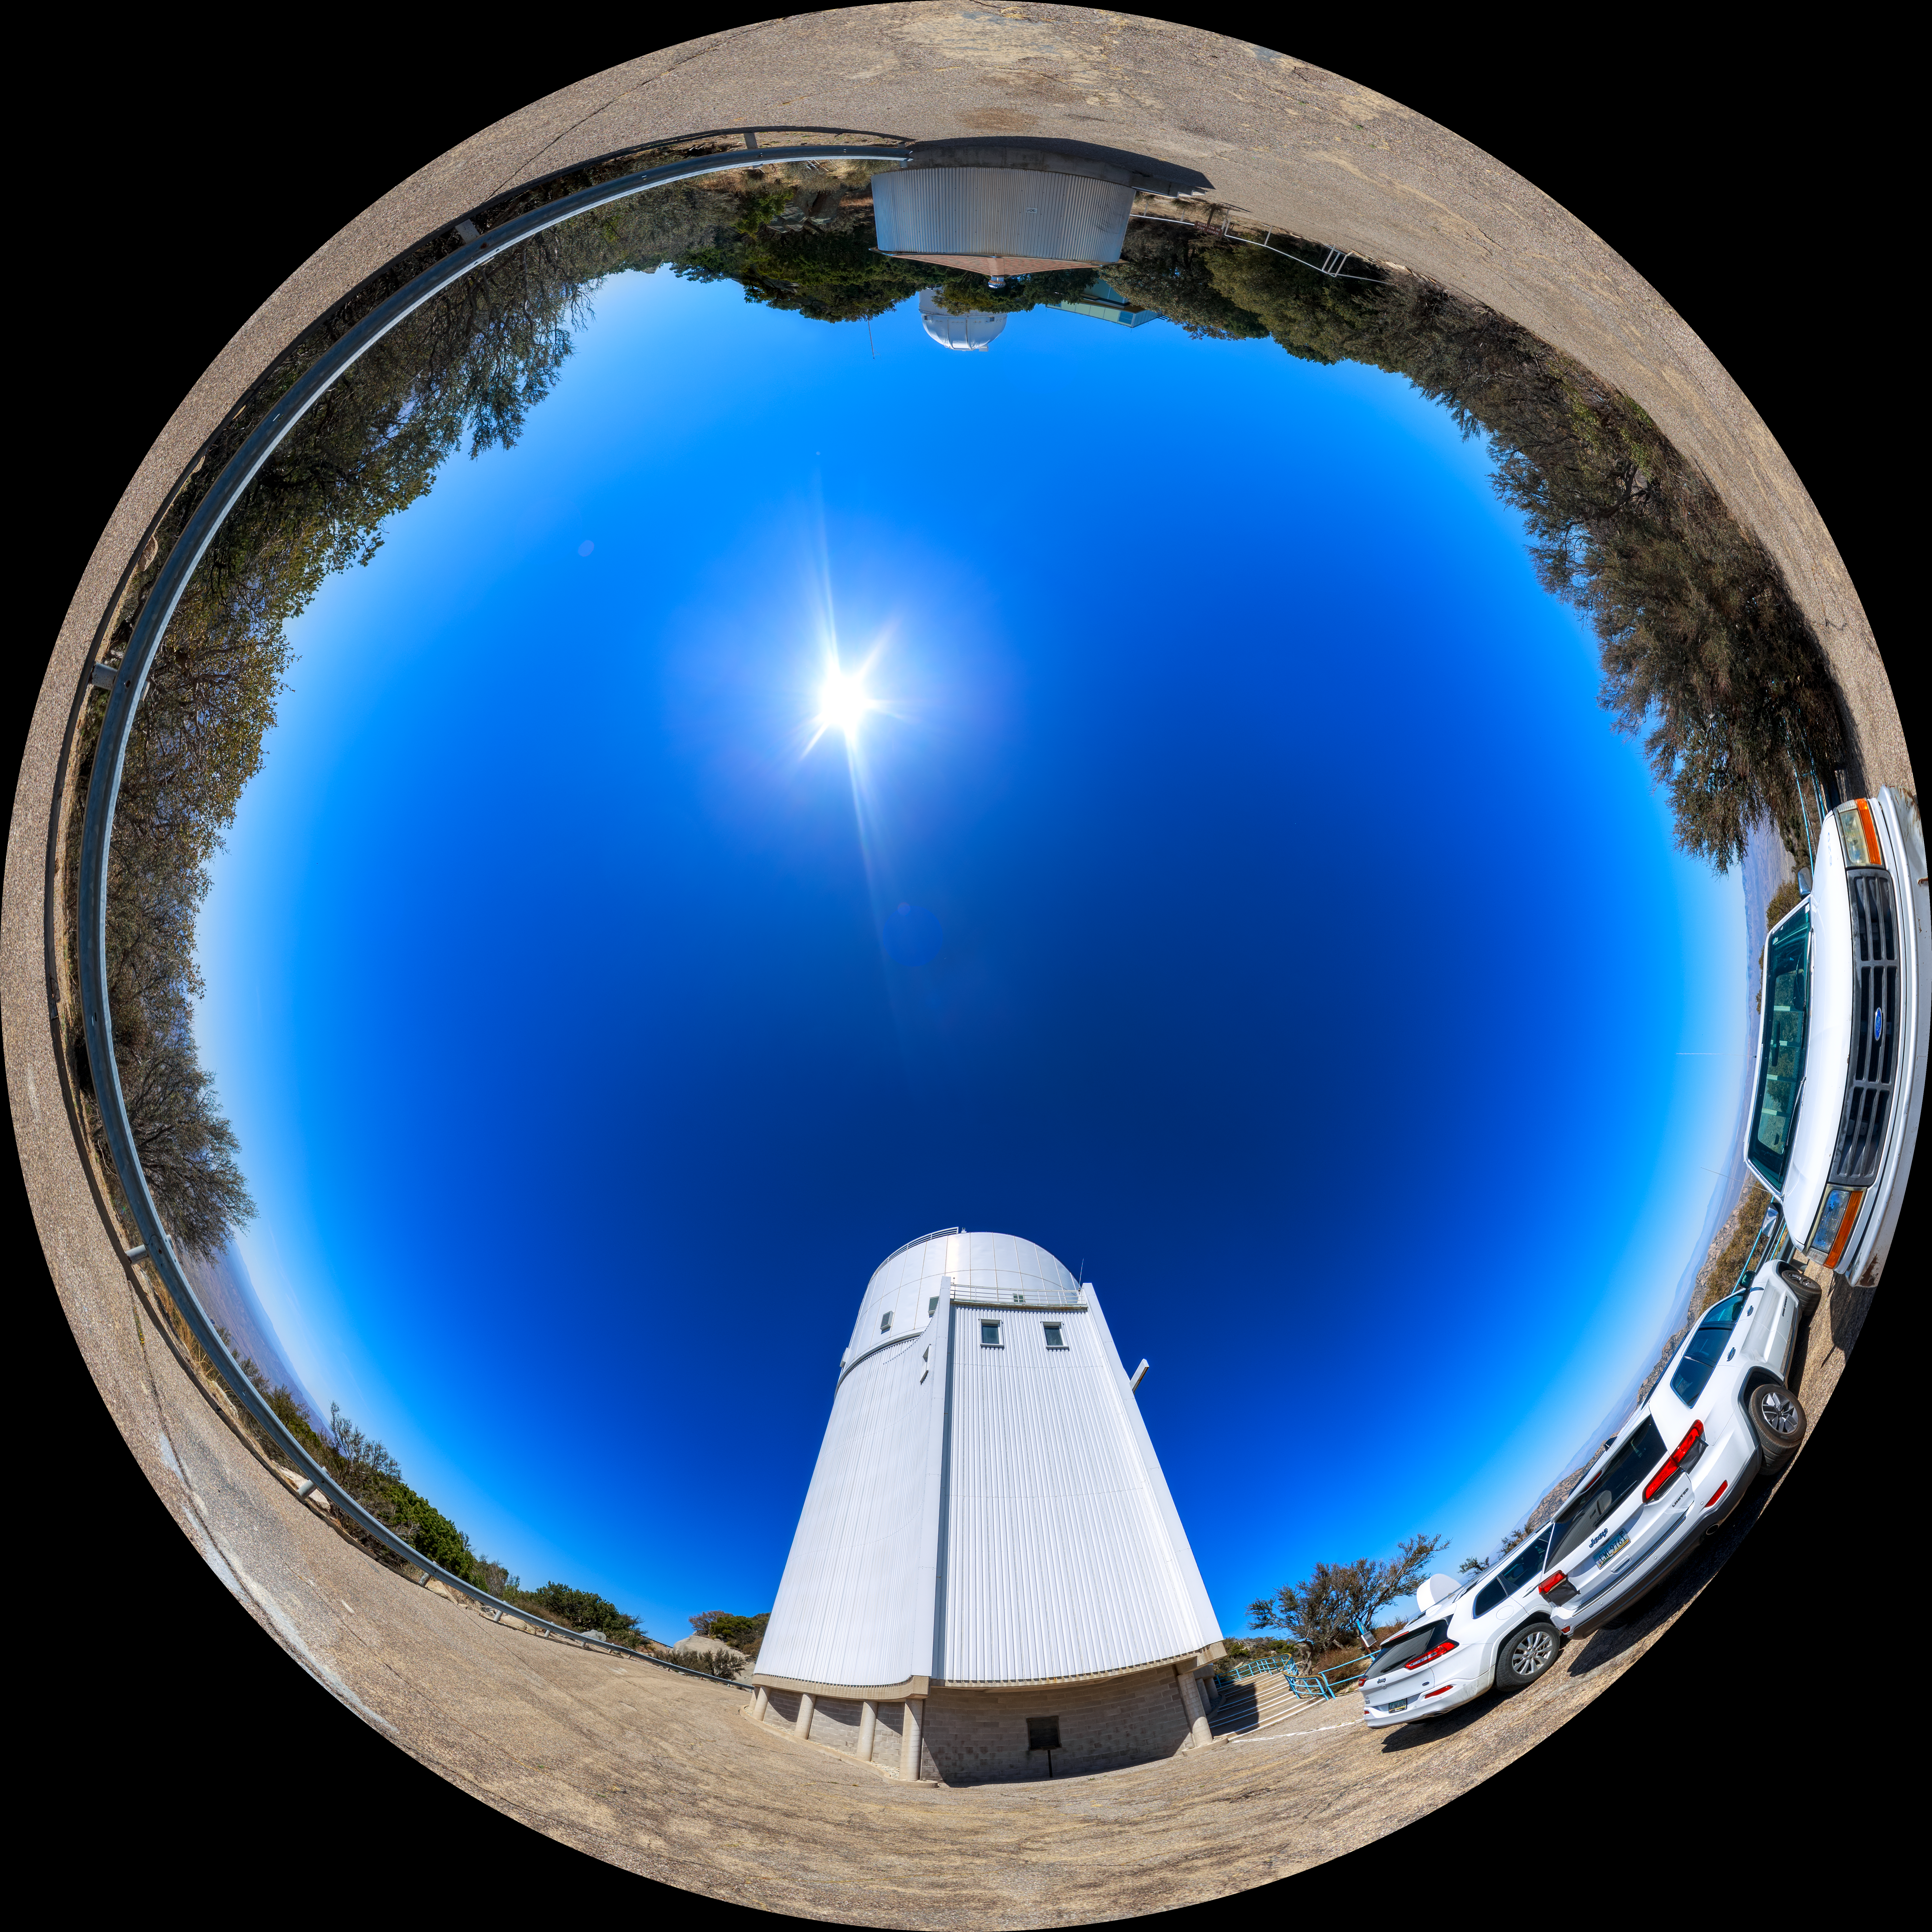

UA Bok 2.3-meter Telescope Fulldome

A 360-degree fisheye/fulldome view of the UA Bok 2.3-meter Telescope at Kitt Peak National Observatory. A 360-degree panorama version of this image can be found here.

Credit: NOIRLab/AURA/NSF/P. Horálek